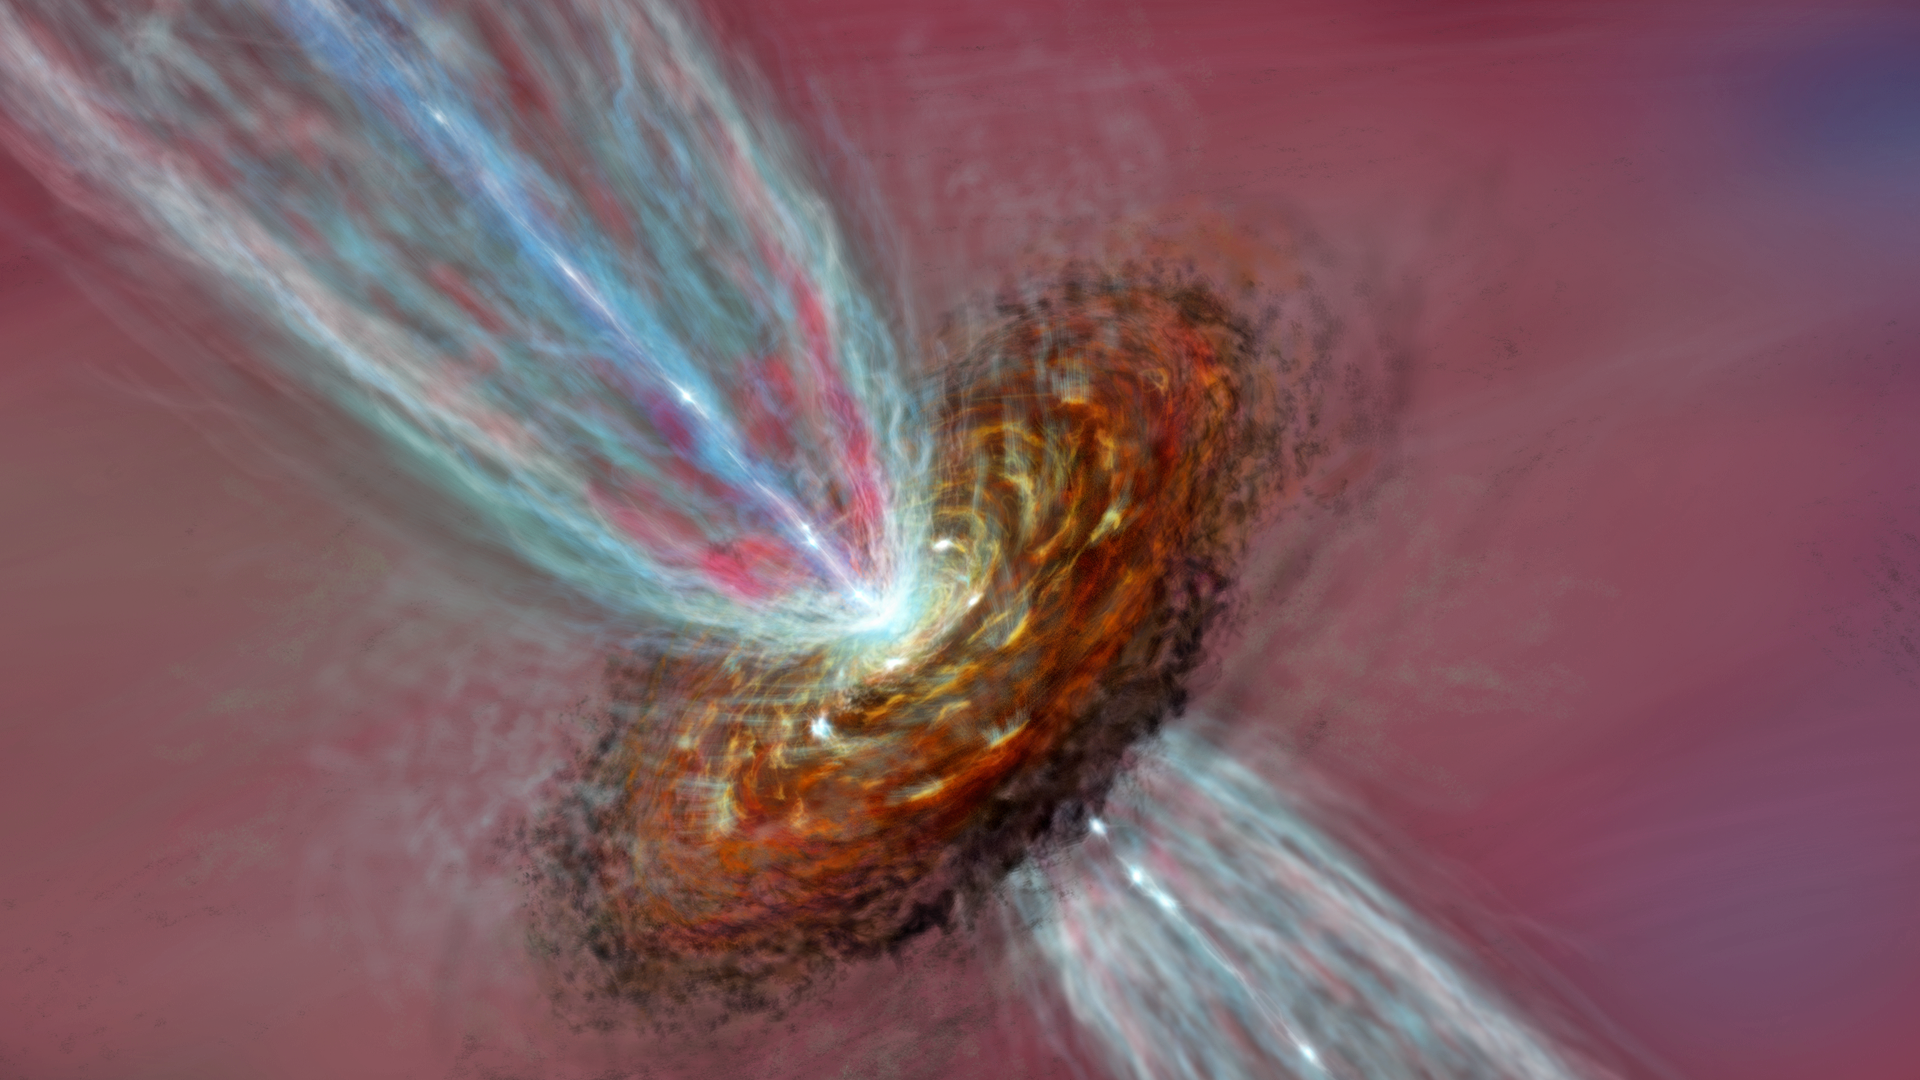

Artist’s impression of Orion KL

Artist’s impression of Orion KL "Source I".

Credit: ALMA (ESO/NAOJ/NRAO)